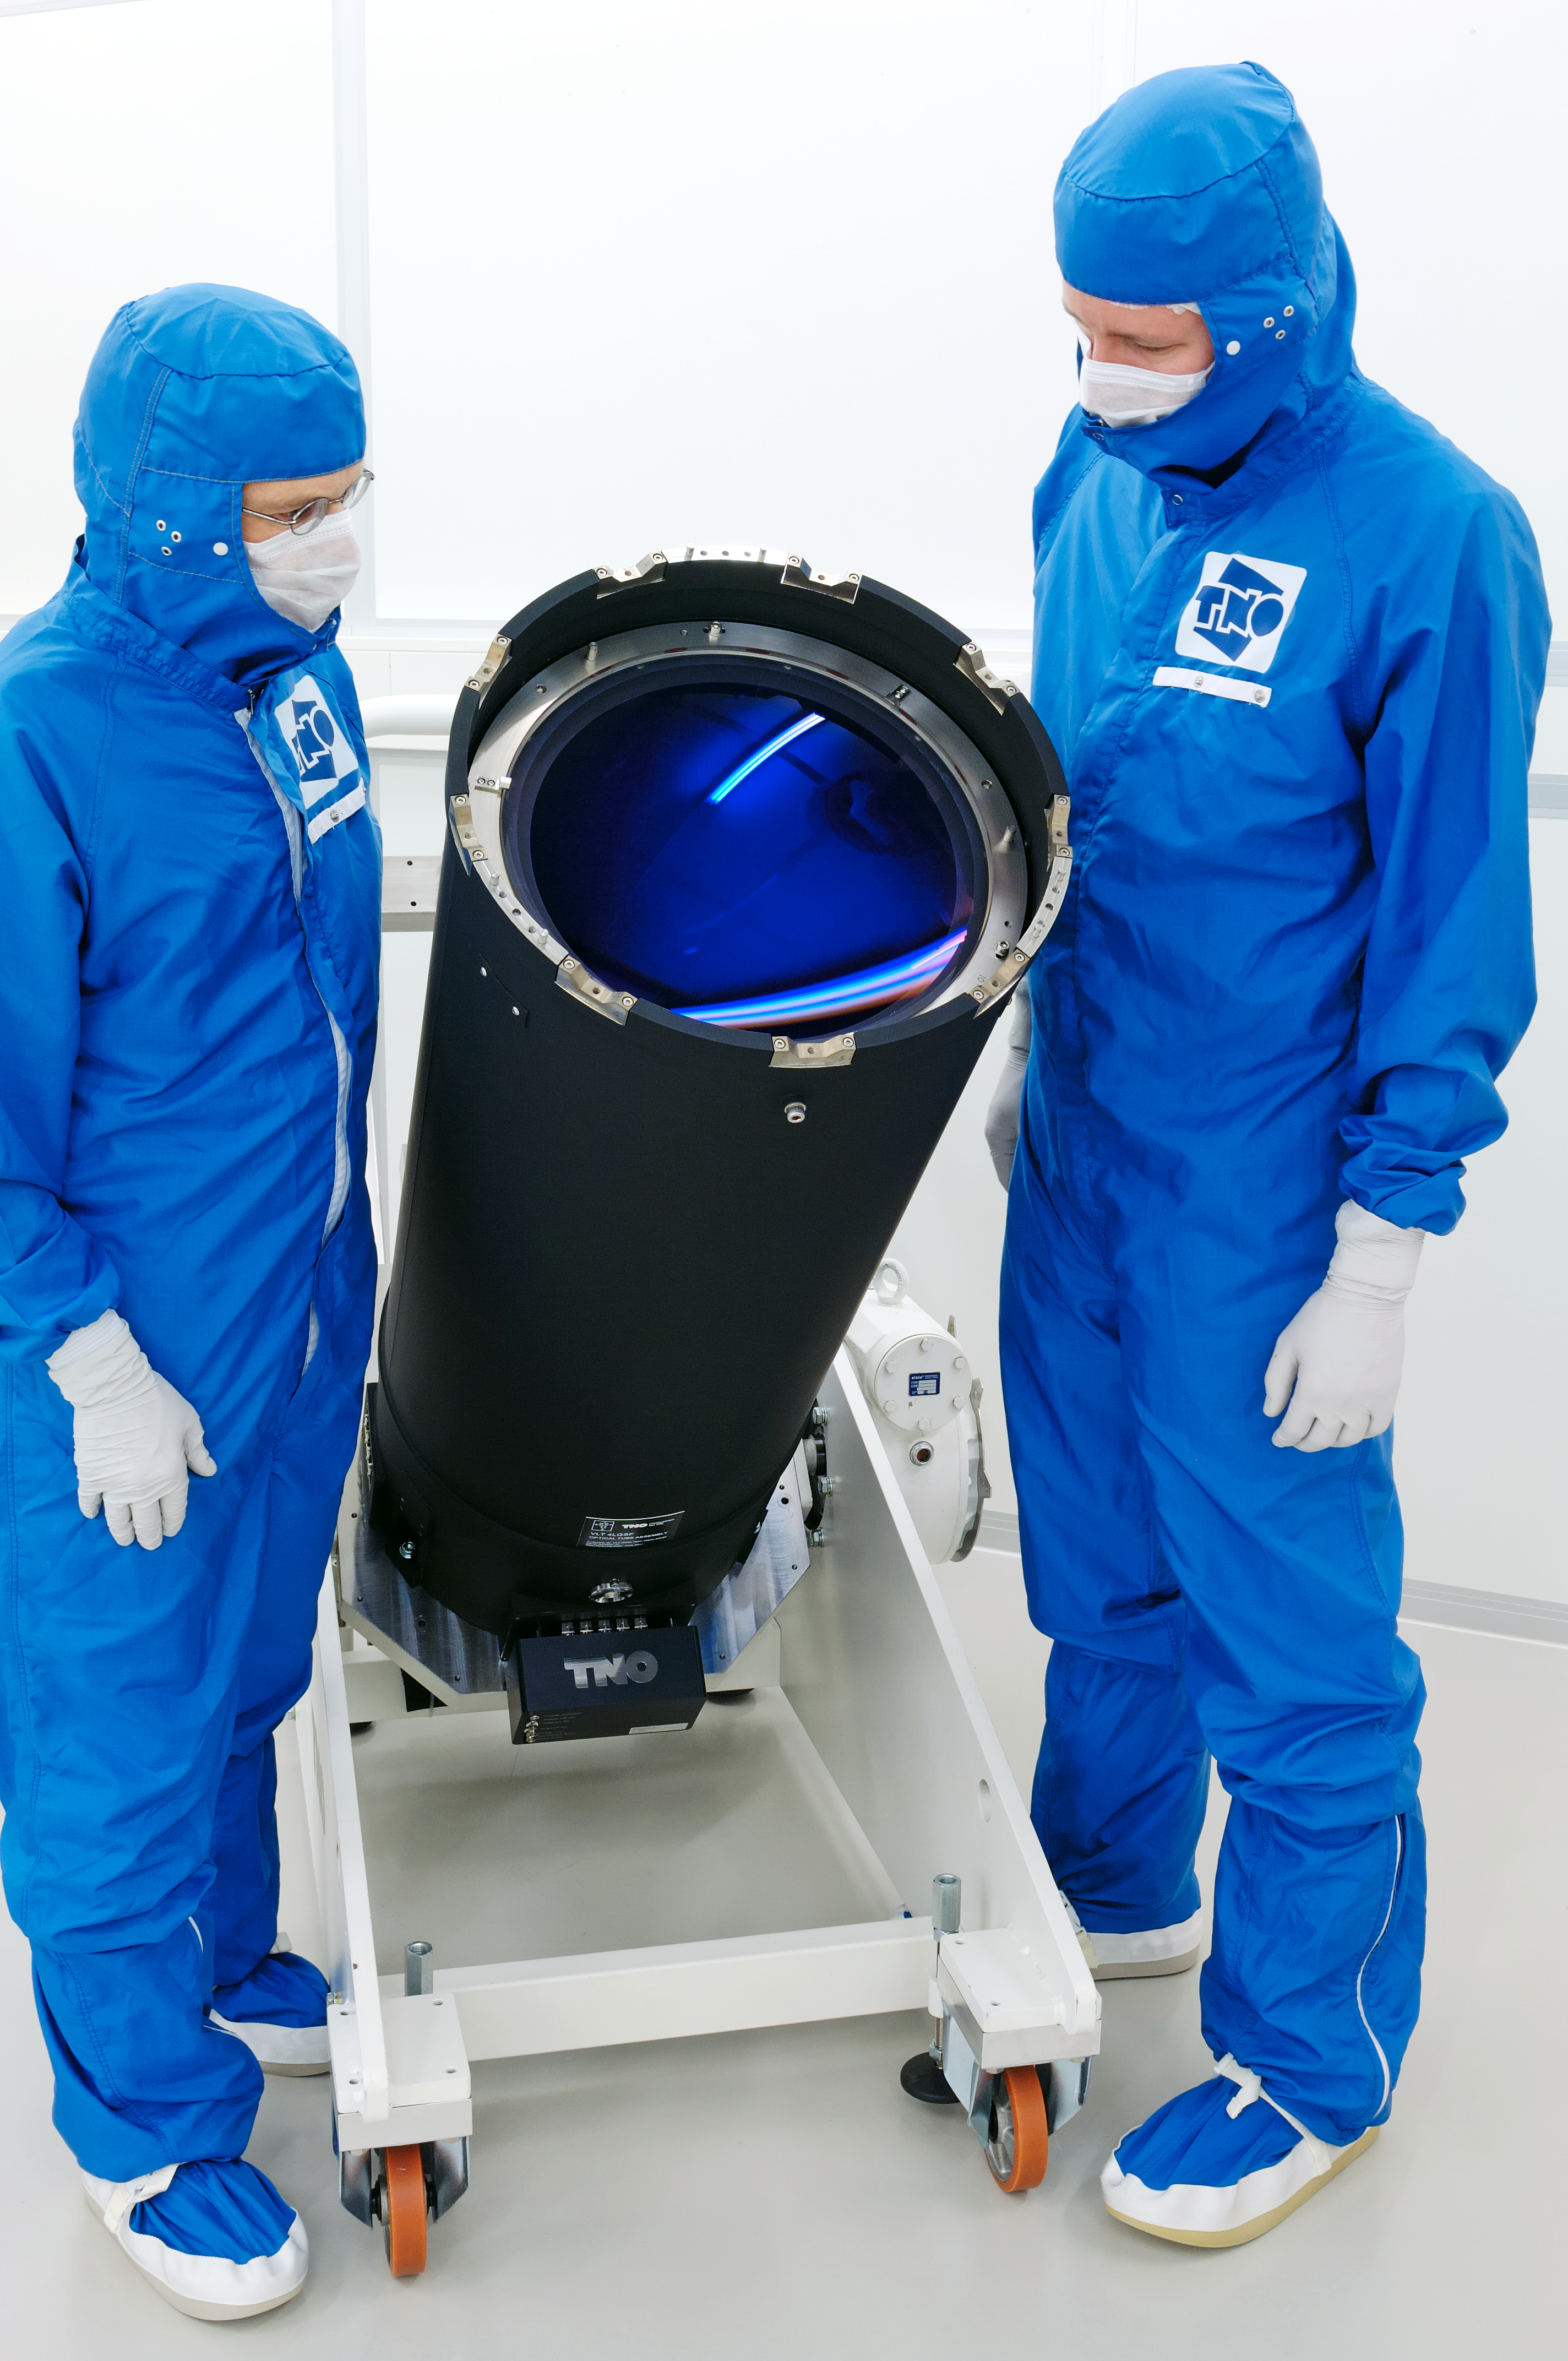

The VLT’s Next-generation Laser Launch Telescope

This telescope is an important new component of the Four Laser Guide Star Facility, which will sharpen the already excellent vision of ESO’s Very Large Telescope (VLT). Four powerful 20-watt lasers, fired to an altitude of 90 kilometres up in the atmosphere, will help the VLT correct the image distortion caused by turbulence in the air. The Netherlands Organisation for Applied Scientific Research (TNO) is developing the launch telescopes through which the laser beams will be fired. The first of these laser launch telescopes — known as the Optical Tube Assembly — is seen here in the cleanroom at TNO’s Van Leeuwenhoek Laboratory in Delft, the Netherlands, having recently held its Acceptance Review. A special anti-reflective coating gives the lens on the telescope a distinctive blue hue. The photograph was taken by Fred Kamphues, who appears on the left. He is project manager for the Optical Tube Assembly, and is also a new ESO Photo Ambassador. On the right is system engineer Rens Henselmans.

The Four Laser Guide Star Facility is part of the next generation Adaptive Optics Facility, to be installed on the VLT’s 4th Unit Telescope, Yepun, in 2013. Adaptive optics systems rapidly adjust a deformable mirror to counteract the distorting effect of atmospheric turbulence — the same effect that makes stars twinkle — in real time. To do this, they use a guide star as a reference, since the star should appear as a sharp point when the effect of the atmosphere is removed. This lets the telescope make images almost as sharp as if it were in space.

ESO has led the way in adaptive optics systems, having used them for over 20 years on its telescopes. The first such system on the VLT was installed just over ten years ago (see eso0137). In early 2006, the technology was improved with the first use of a laser guide star at the VLT. The unit projects a high-power laser beam into the sky, which excites a layer of sodium atoms at an altitude of 90 kilometres in the atmosphere and makes them glow. This glowing spot acts as an artificial guide star which can be positioned at will in the sky, so astronomers are not restricted to observations close to a sufficiently bright natural guide star (eso0607).

The next generation Four Laser Guide Star Facility will use four such artificial stars, to improve the removal of atmospheric turbulence over a wider field of view. The technology will also serve as a testbed ahead of the construction of the future European Extremely Large Telescope, which will also have multiple laser guide star units.

Credit: ESO/TNO/Fred Kamphues